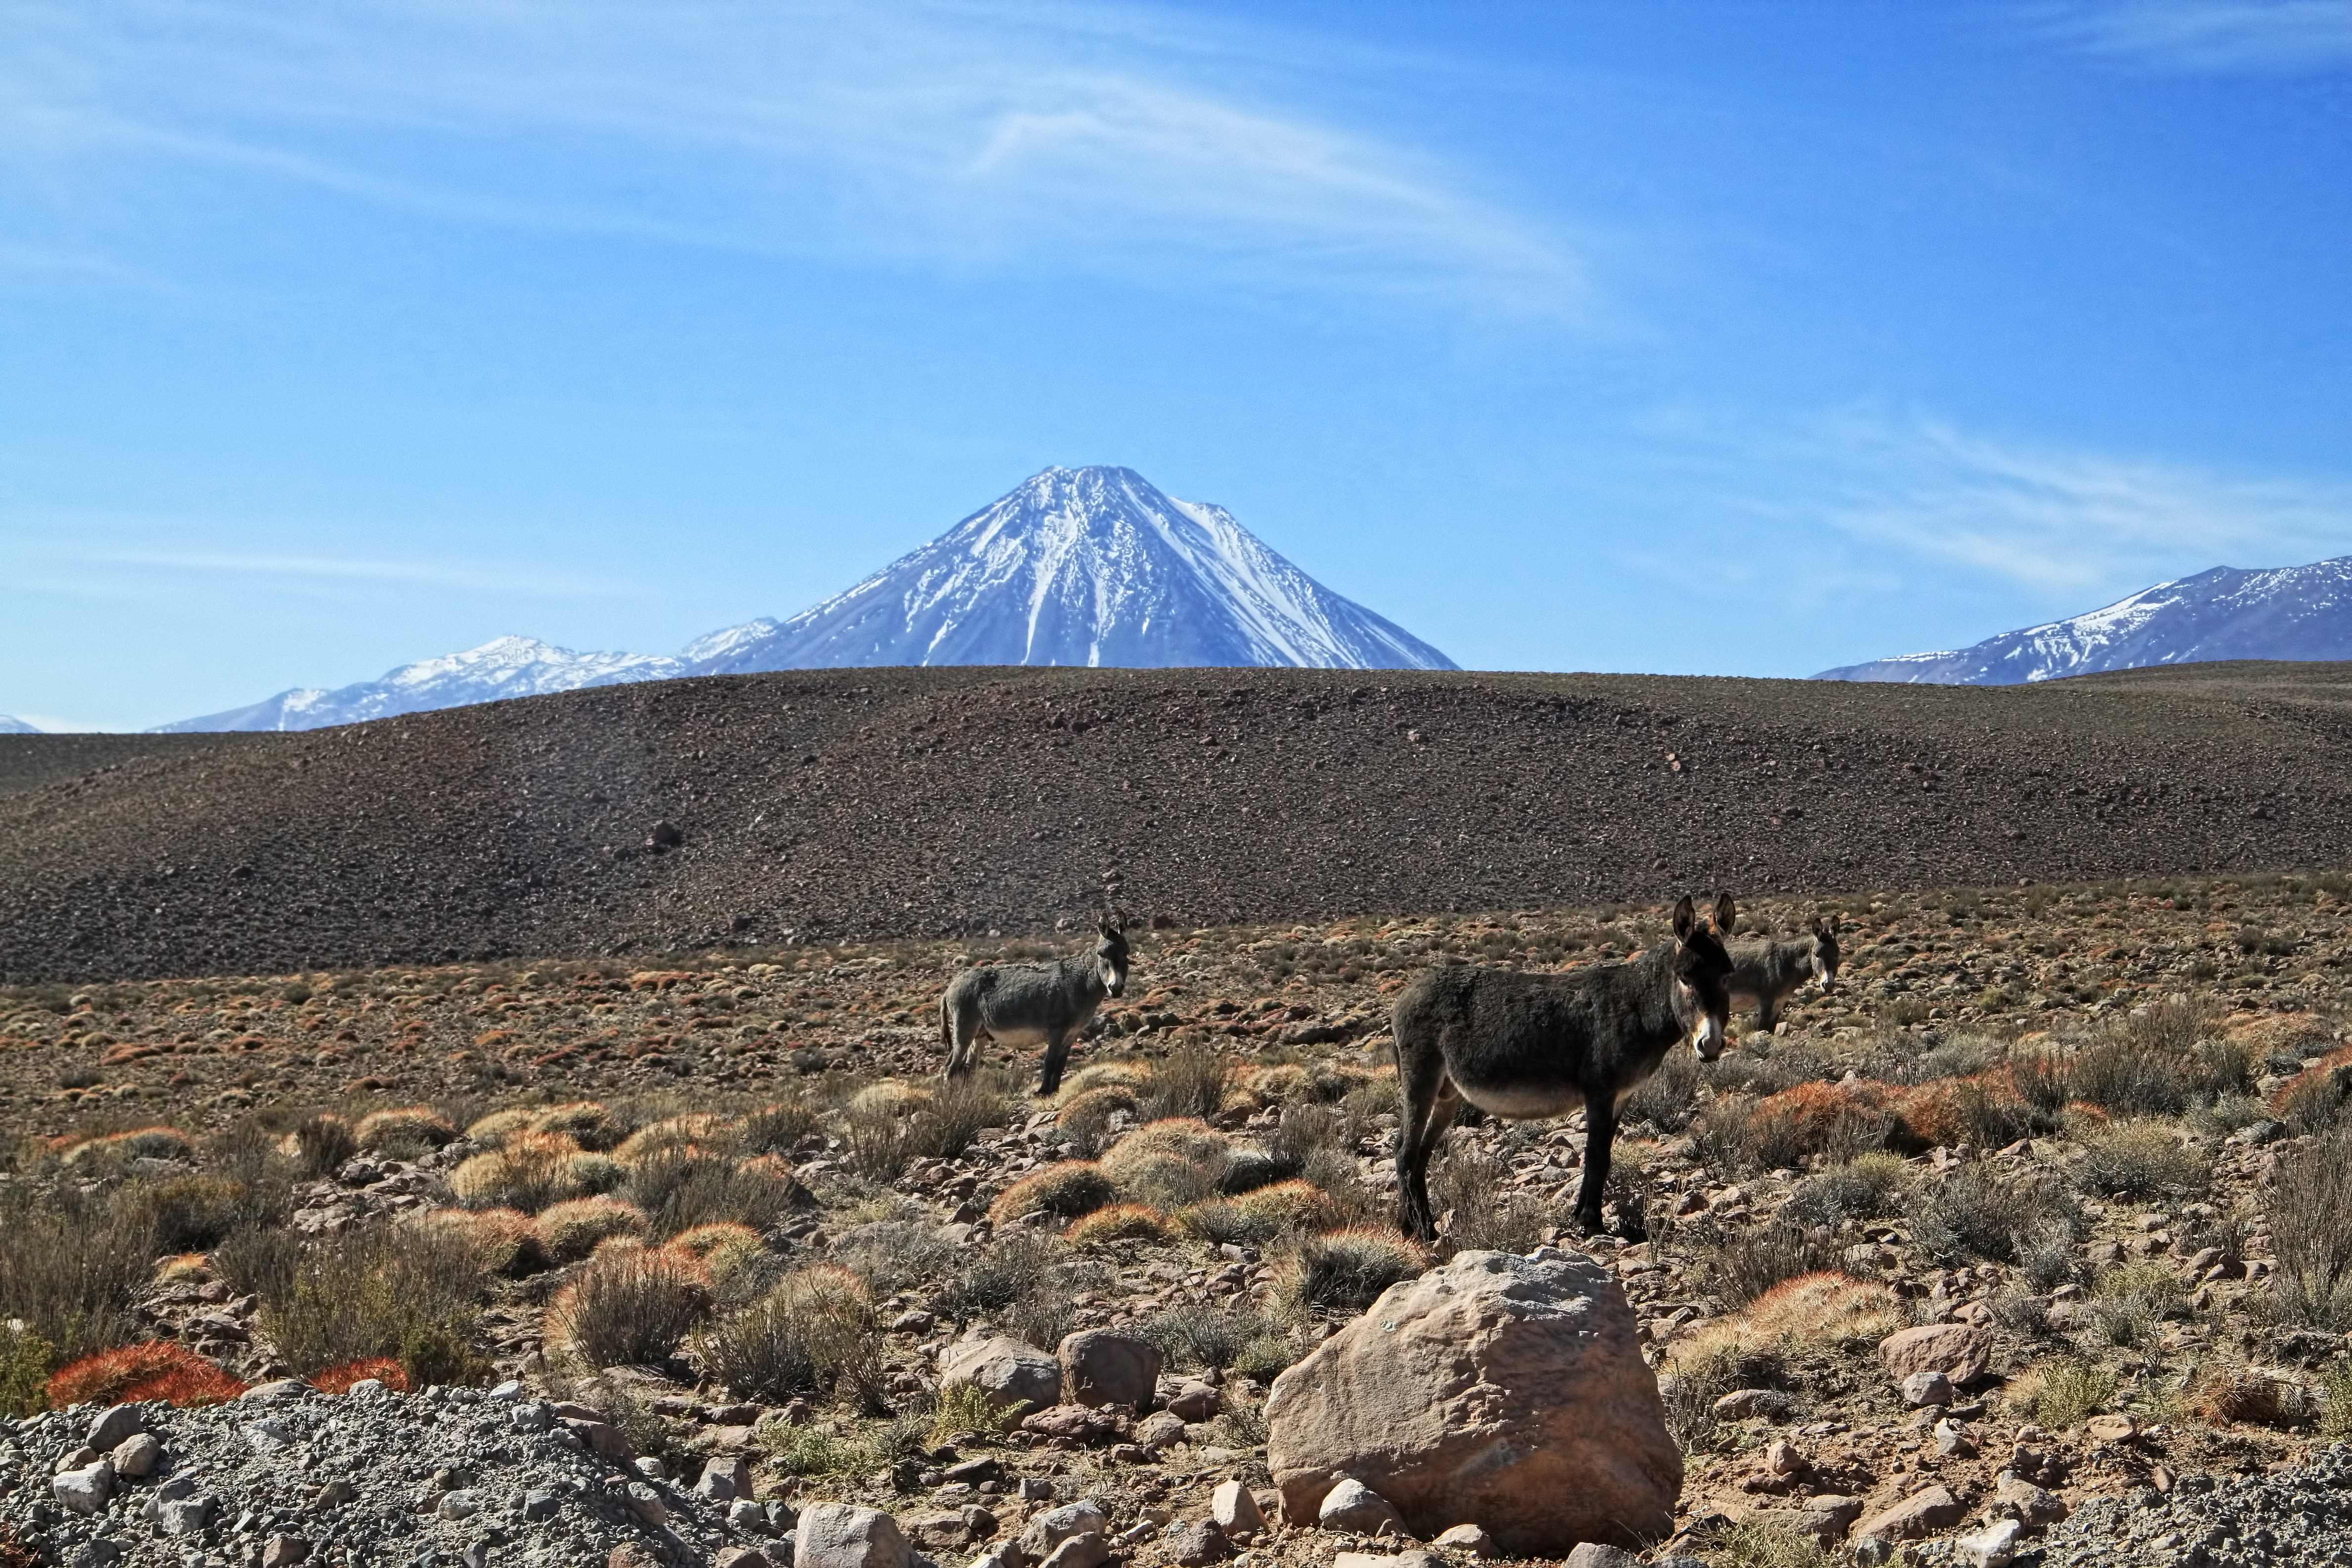

Licancabur

This is the Chajnantor plateau which, at an altitude of 5000 metres, is home to Atacama Large Millimeter/submillimeter Array (ALMA). In the background is the 5920-metre-high Licancabur volcano.

Credit: ESO